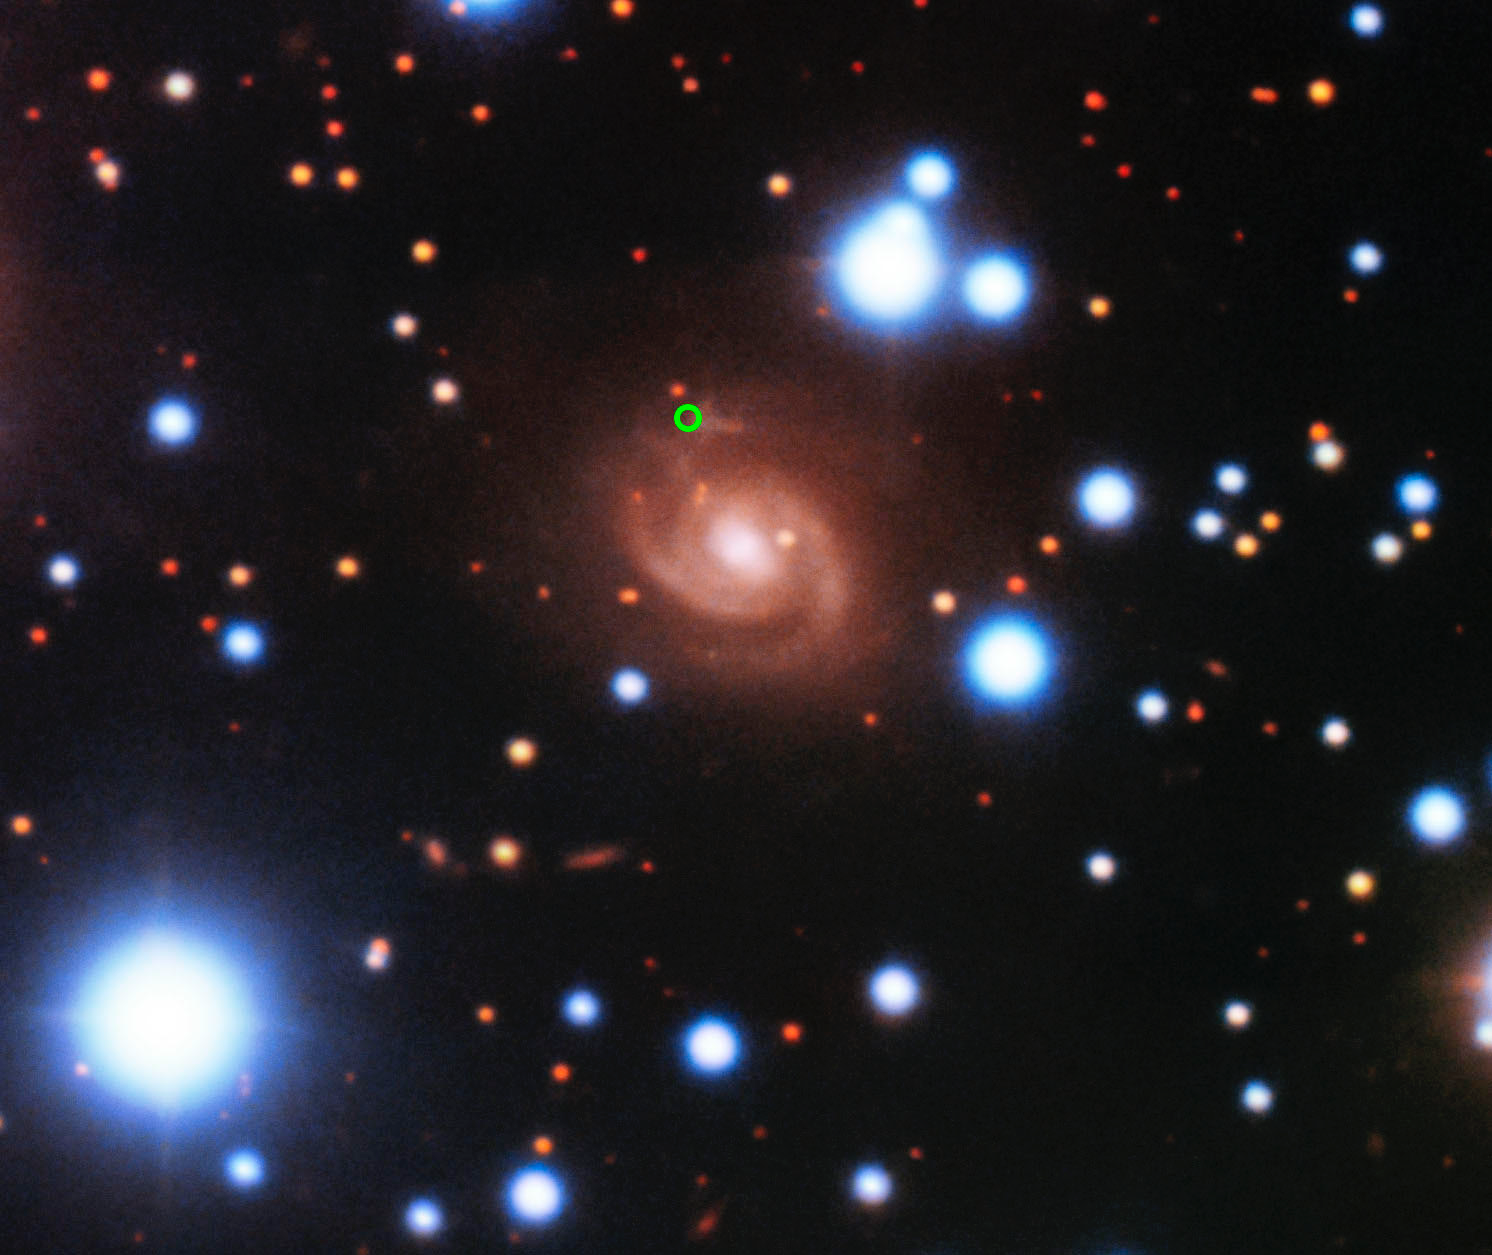

Fast Radio Burst 180916 Host Galaxy (annotated)

Image of the host galaxy of FRB 180916 (center) acquired with the 8-meter Gemini-North telescope of NOIRLab on Hawaii’s Maunakea. Images acquired in SDSS g’, r’, and z’ filters are used for the blue, green, and red colors, respectively. The position of the FRB in the spiral arm of the galaxy is marked by a green circle.

Credit: Gemini Observatory/NOIRLab/NSF/AURA